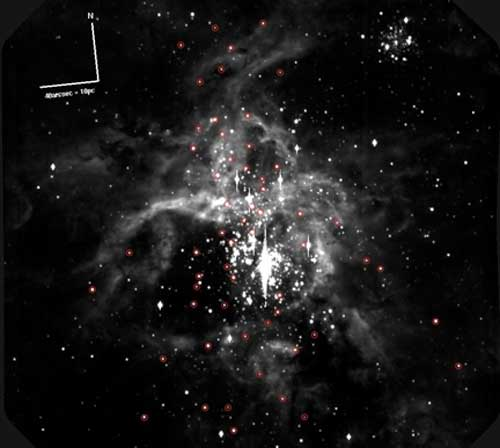

Binary Stars Abound in 30 Doradus Cluster

Binary Stars Abound in 30 Doradus Cluster.

Credit: International Gemini Observatory/NOIRLab/NSF/AURA